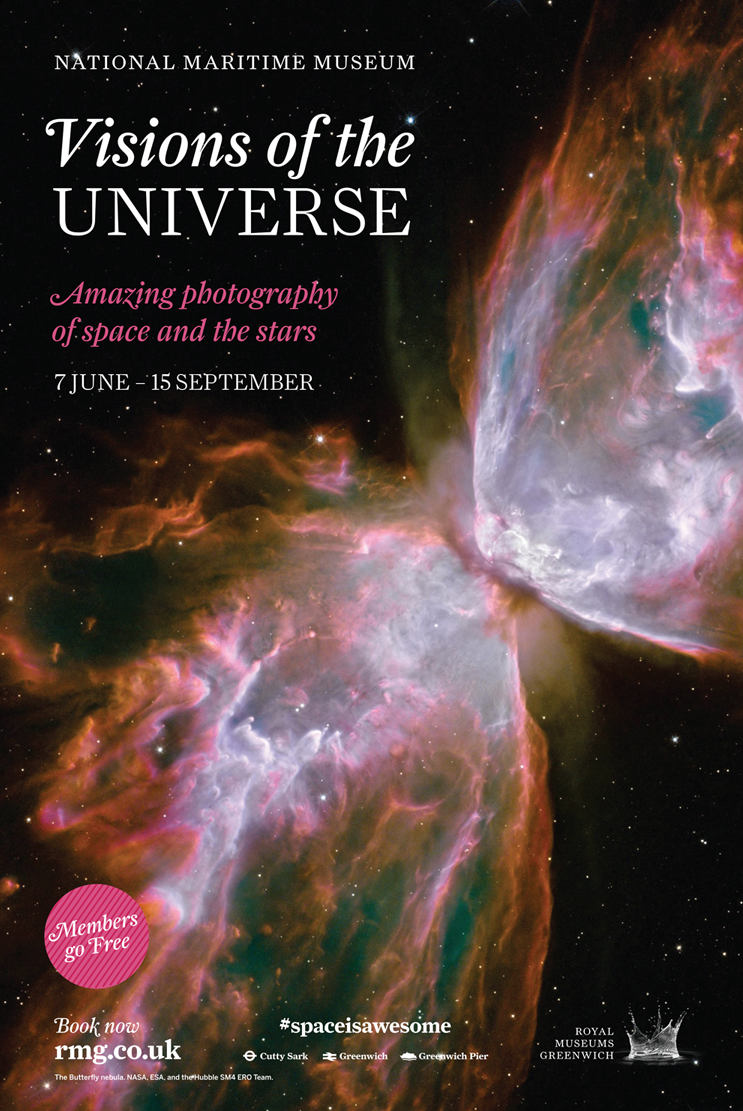

Visions of the Universe exhibition opens its doors

Read more about the Visions of the Universe exhibition on the ESO announcement ann13053.

Credit: ESO/Greenwich National Maritime Museum